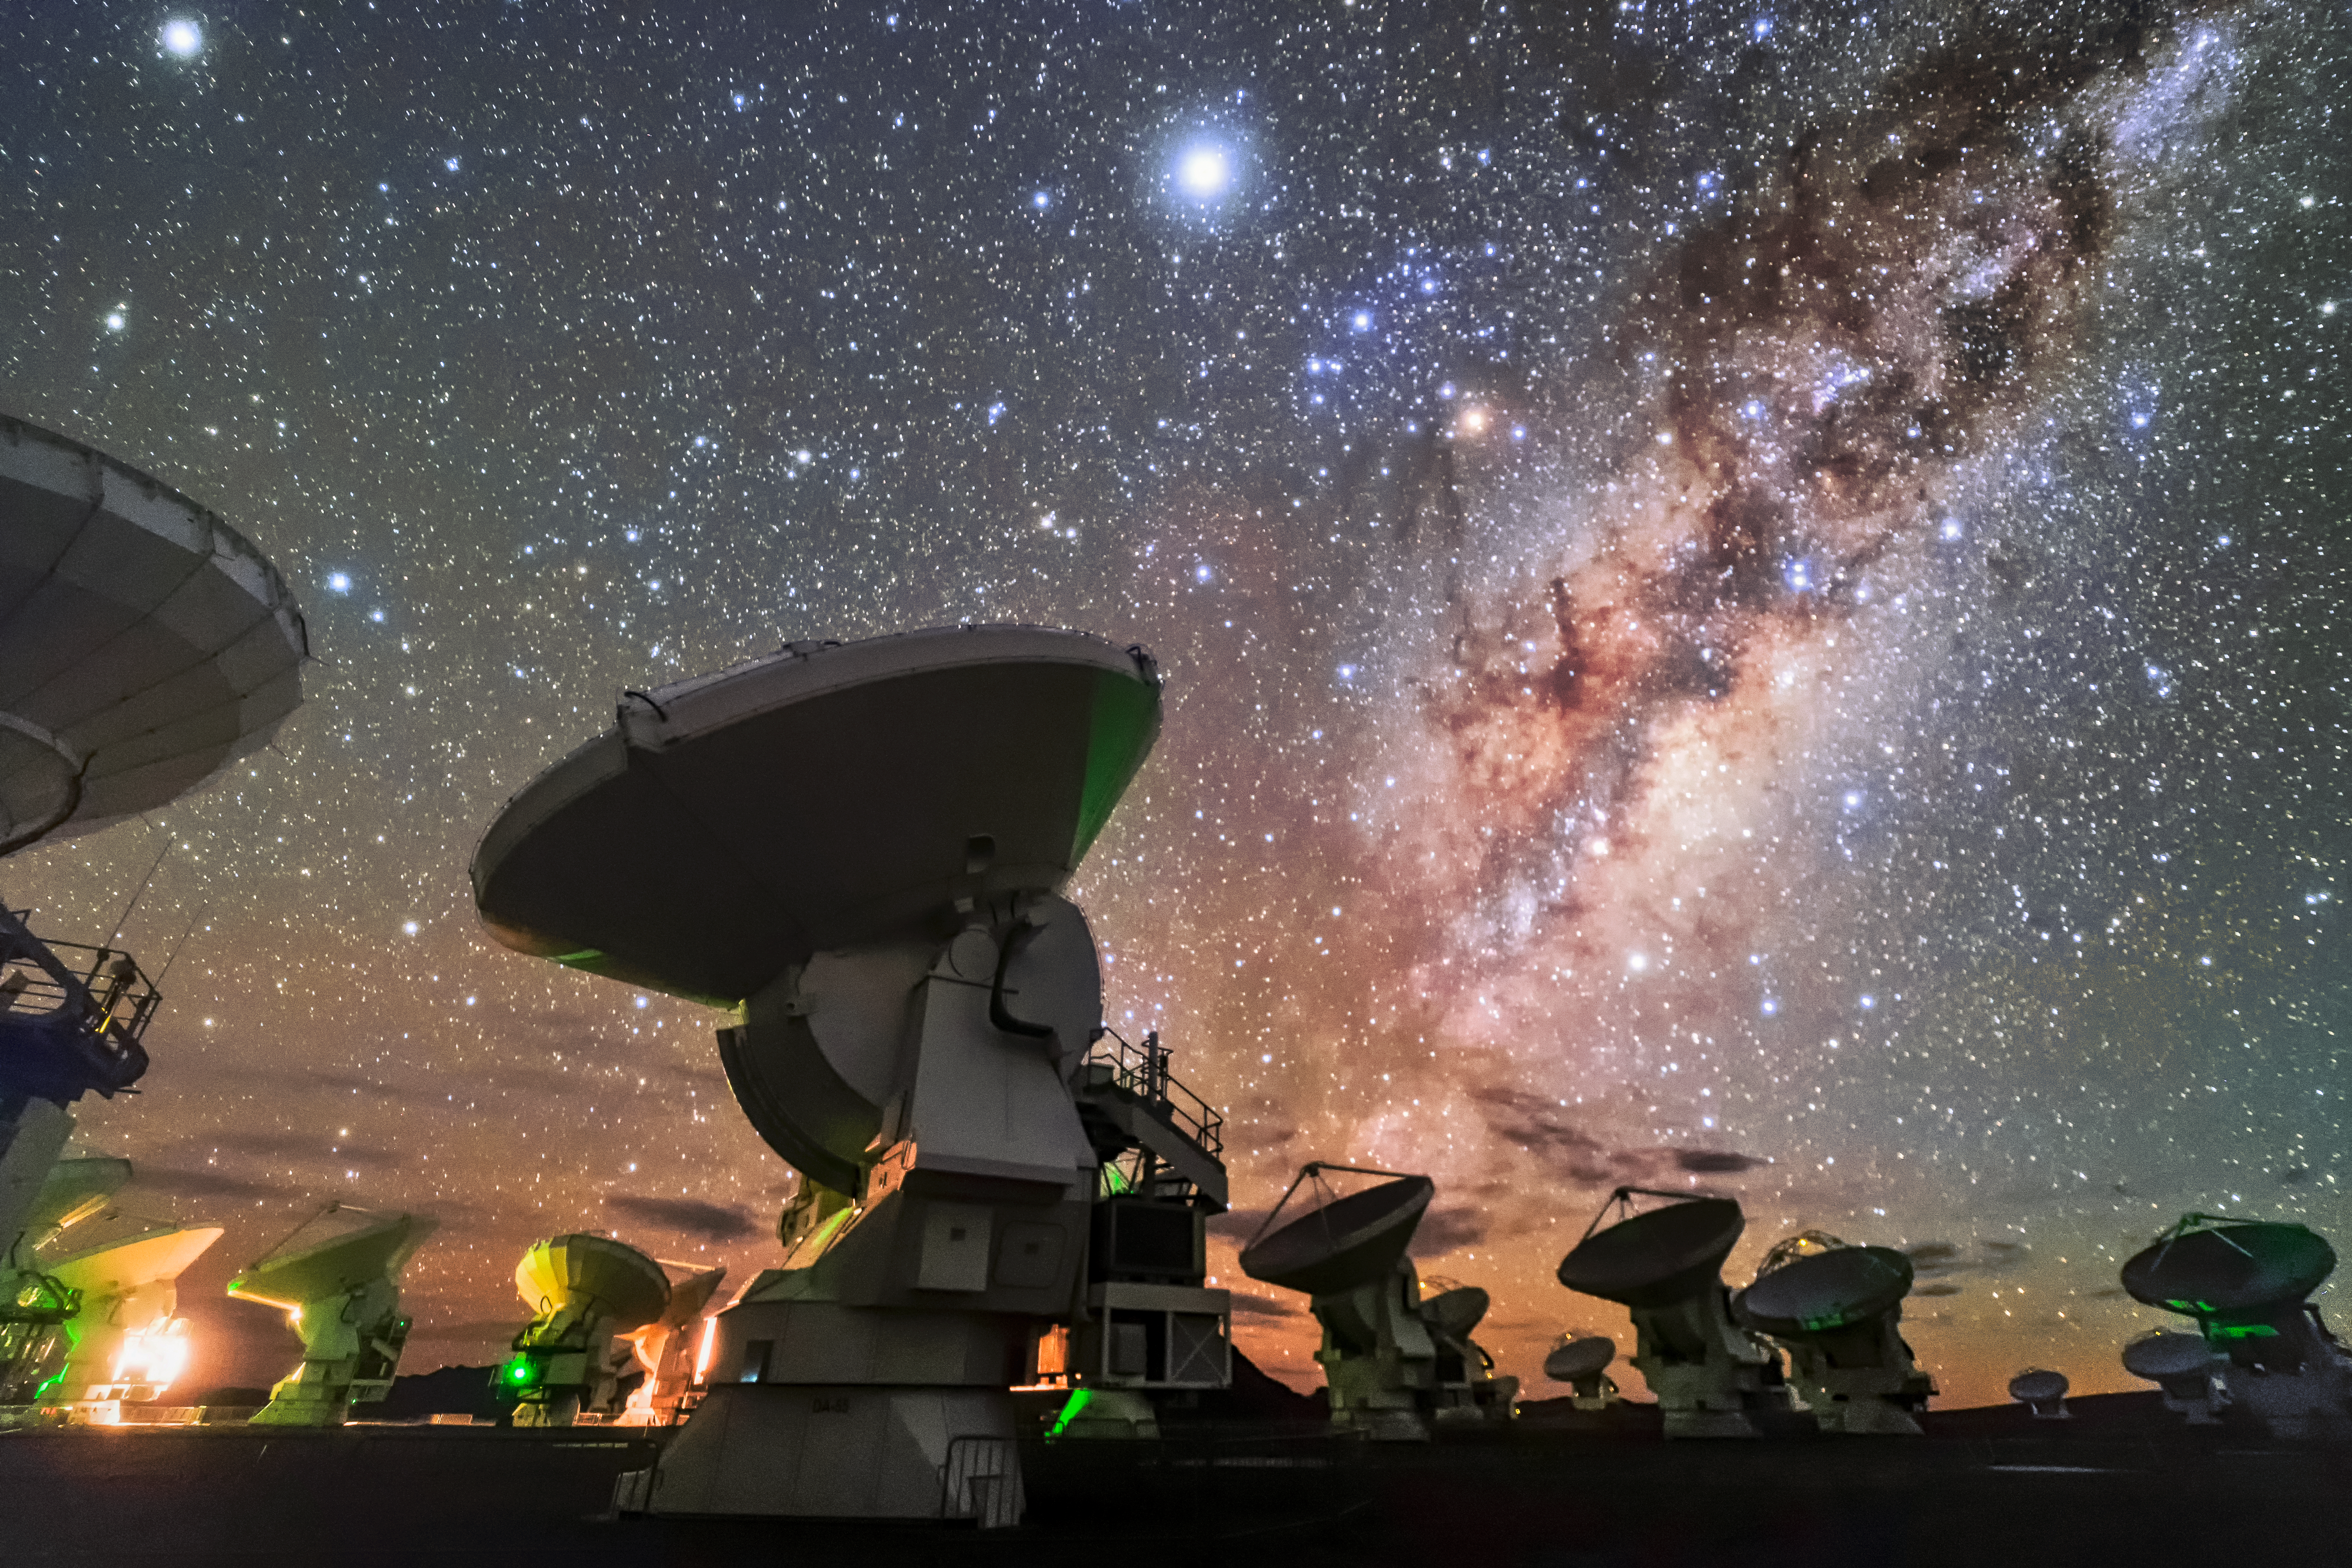

ALMA at night 2

ALMA, located in the Chilean Atacama desert, is the most powerful telescope for observing the cool Universe — molecular gas and dust. ALMA studies the building blocks of stars, planetary systems, galaxies and life itself. By providing scientists with detailed images of stars and planets being born in gas clouds near our Solar System, and detecting distant galaxies forming at the edge of the observable Universe, which we see as they were roughly ten billion years ago, it allows astronomers to address some of the deepest questions of our cosmic origins. ALMA can also be used to study Solar System objects.

Credit: Sangku Kim/ESO